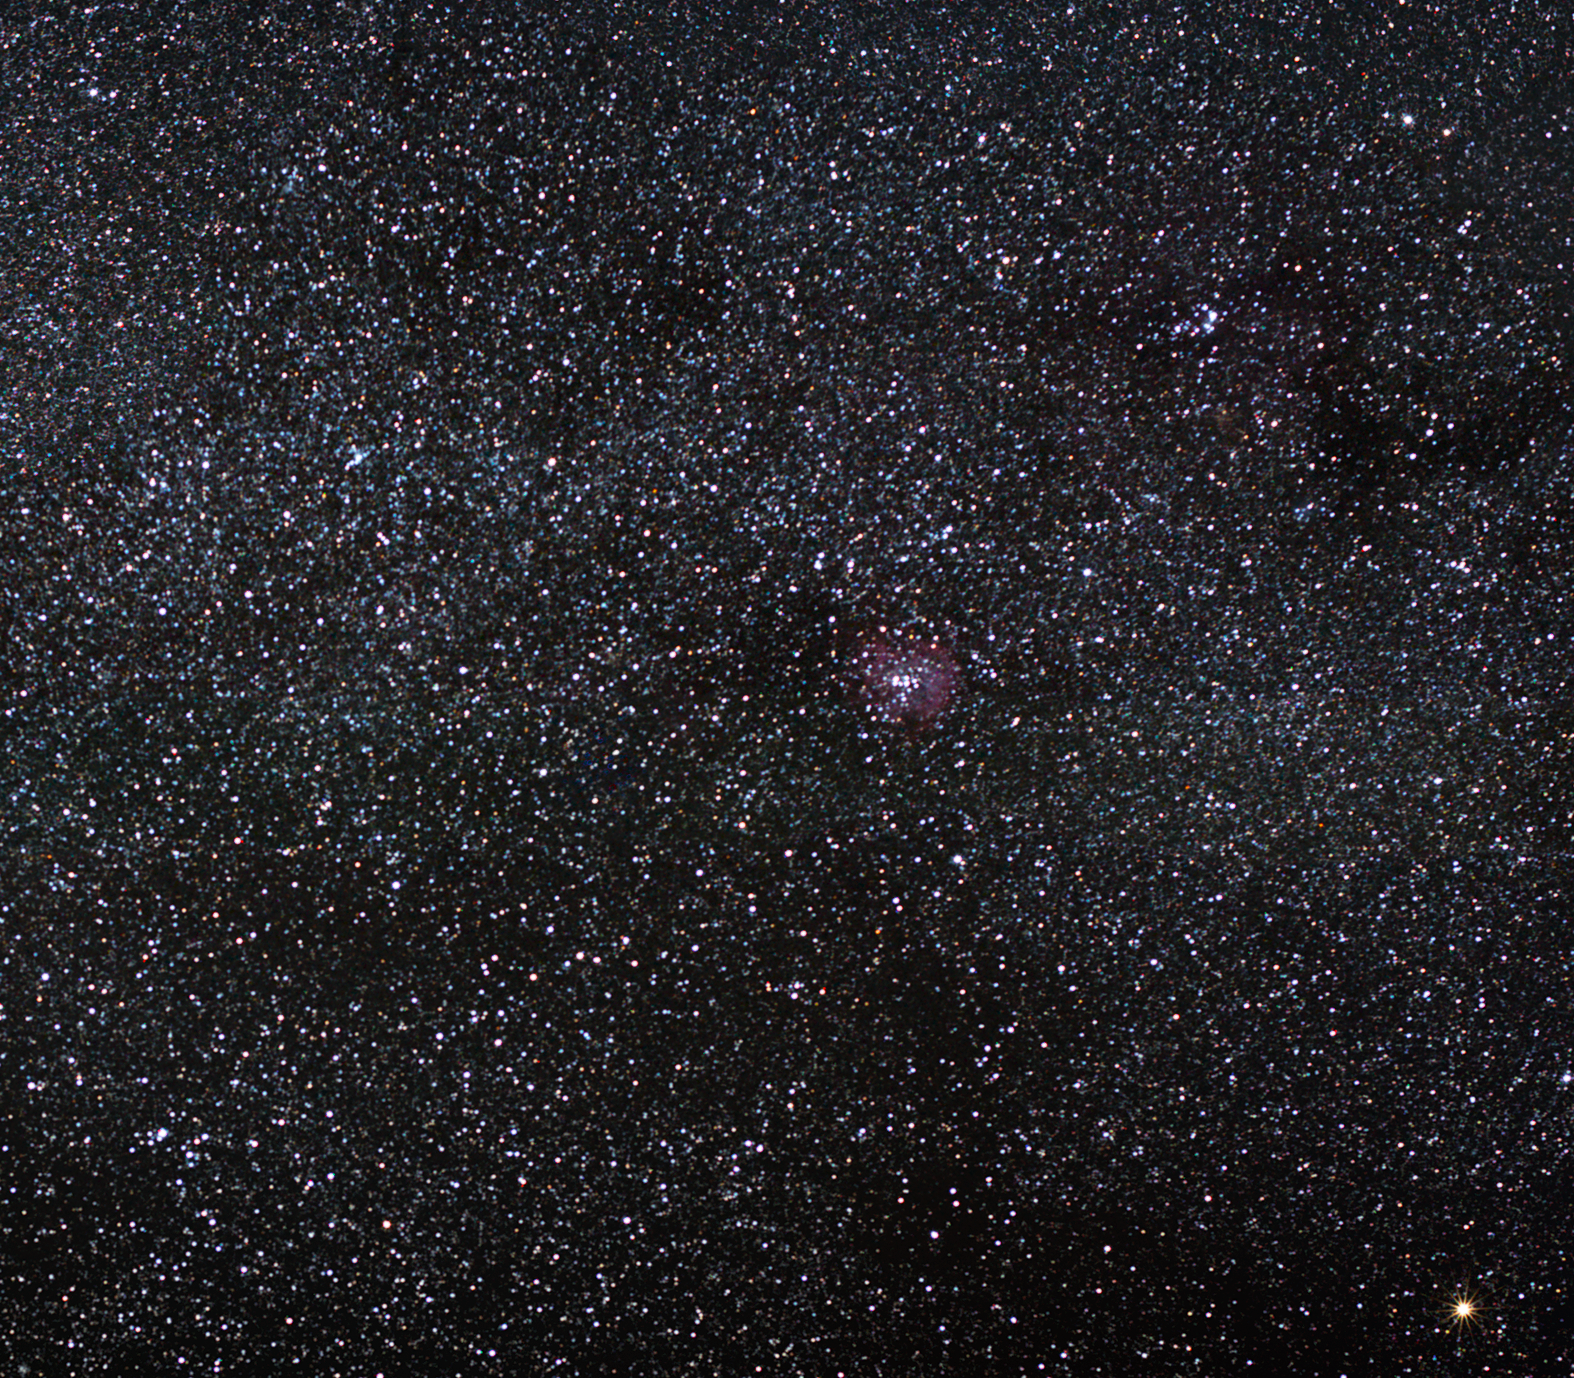

The Rosette Nebula: a cosmic rose

The spectacular Rosette Nebula, a glowing hydrogen-rich cloud, is located some 4,700 light-years away toward the constellation of Monoceros (the Unicorn).

In the middle of the nebula shines the open star cluster NGC 2244, full of massive young stars only about a million years old. The intense ultraviolet radiation produced by these newborn stars illuminates the surrounding belts of hydrogen, making the whole region glow red. Powerful stellar winds have carved a hole in the centre of the Rosette Nebula, allowing the young stars to peek out from their native environment. These vigorous winds also cause the compression of the interstellar medium, thus triggering dense clouds of gas to collapse under their own weight to form new stars. This star-forming process will continue over the next few million years as the nebula dissipates.

NGC 2244 is easily seen even with small telescopes, though the Rosette Nebula itself is more difficult to spot and requires telescopes with a larger diameter. The nebula measures over 100 light-years in diameter, and the total mass of the nebula is estimated to be around 10,000 solar masses.

John Flamsteed, an English astronomer, discovered this remarkable object around 1690.

Credit: ESO/S. Brunier